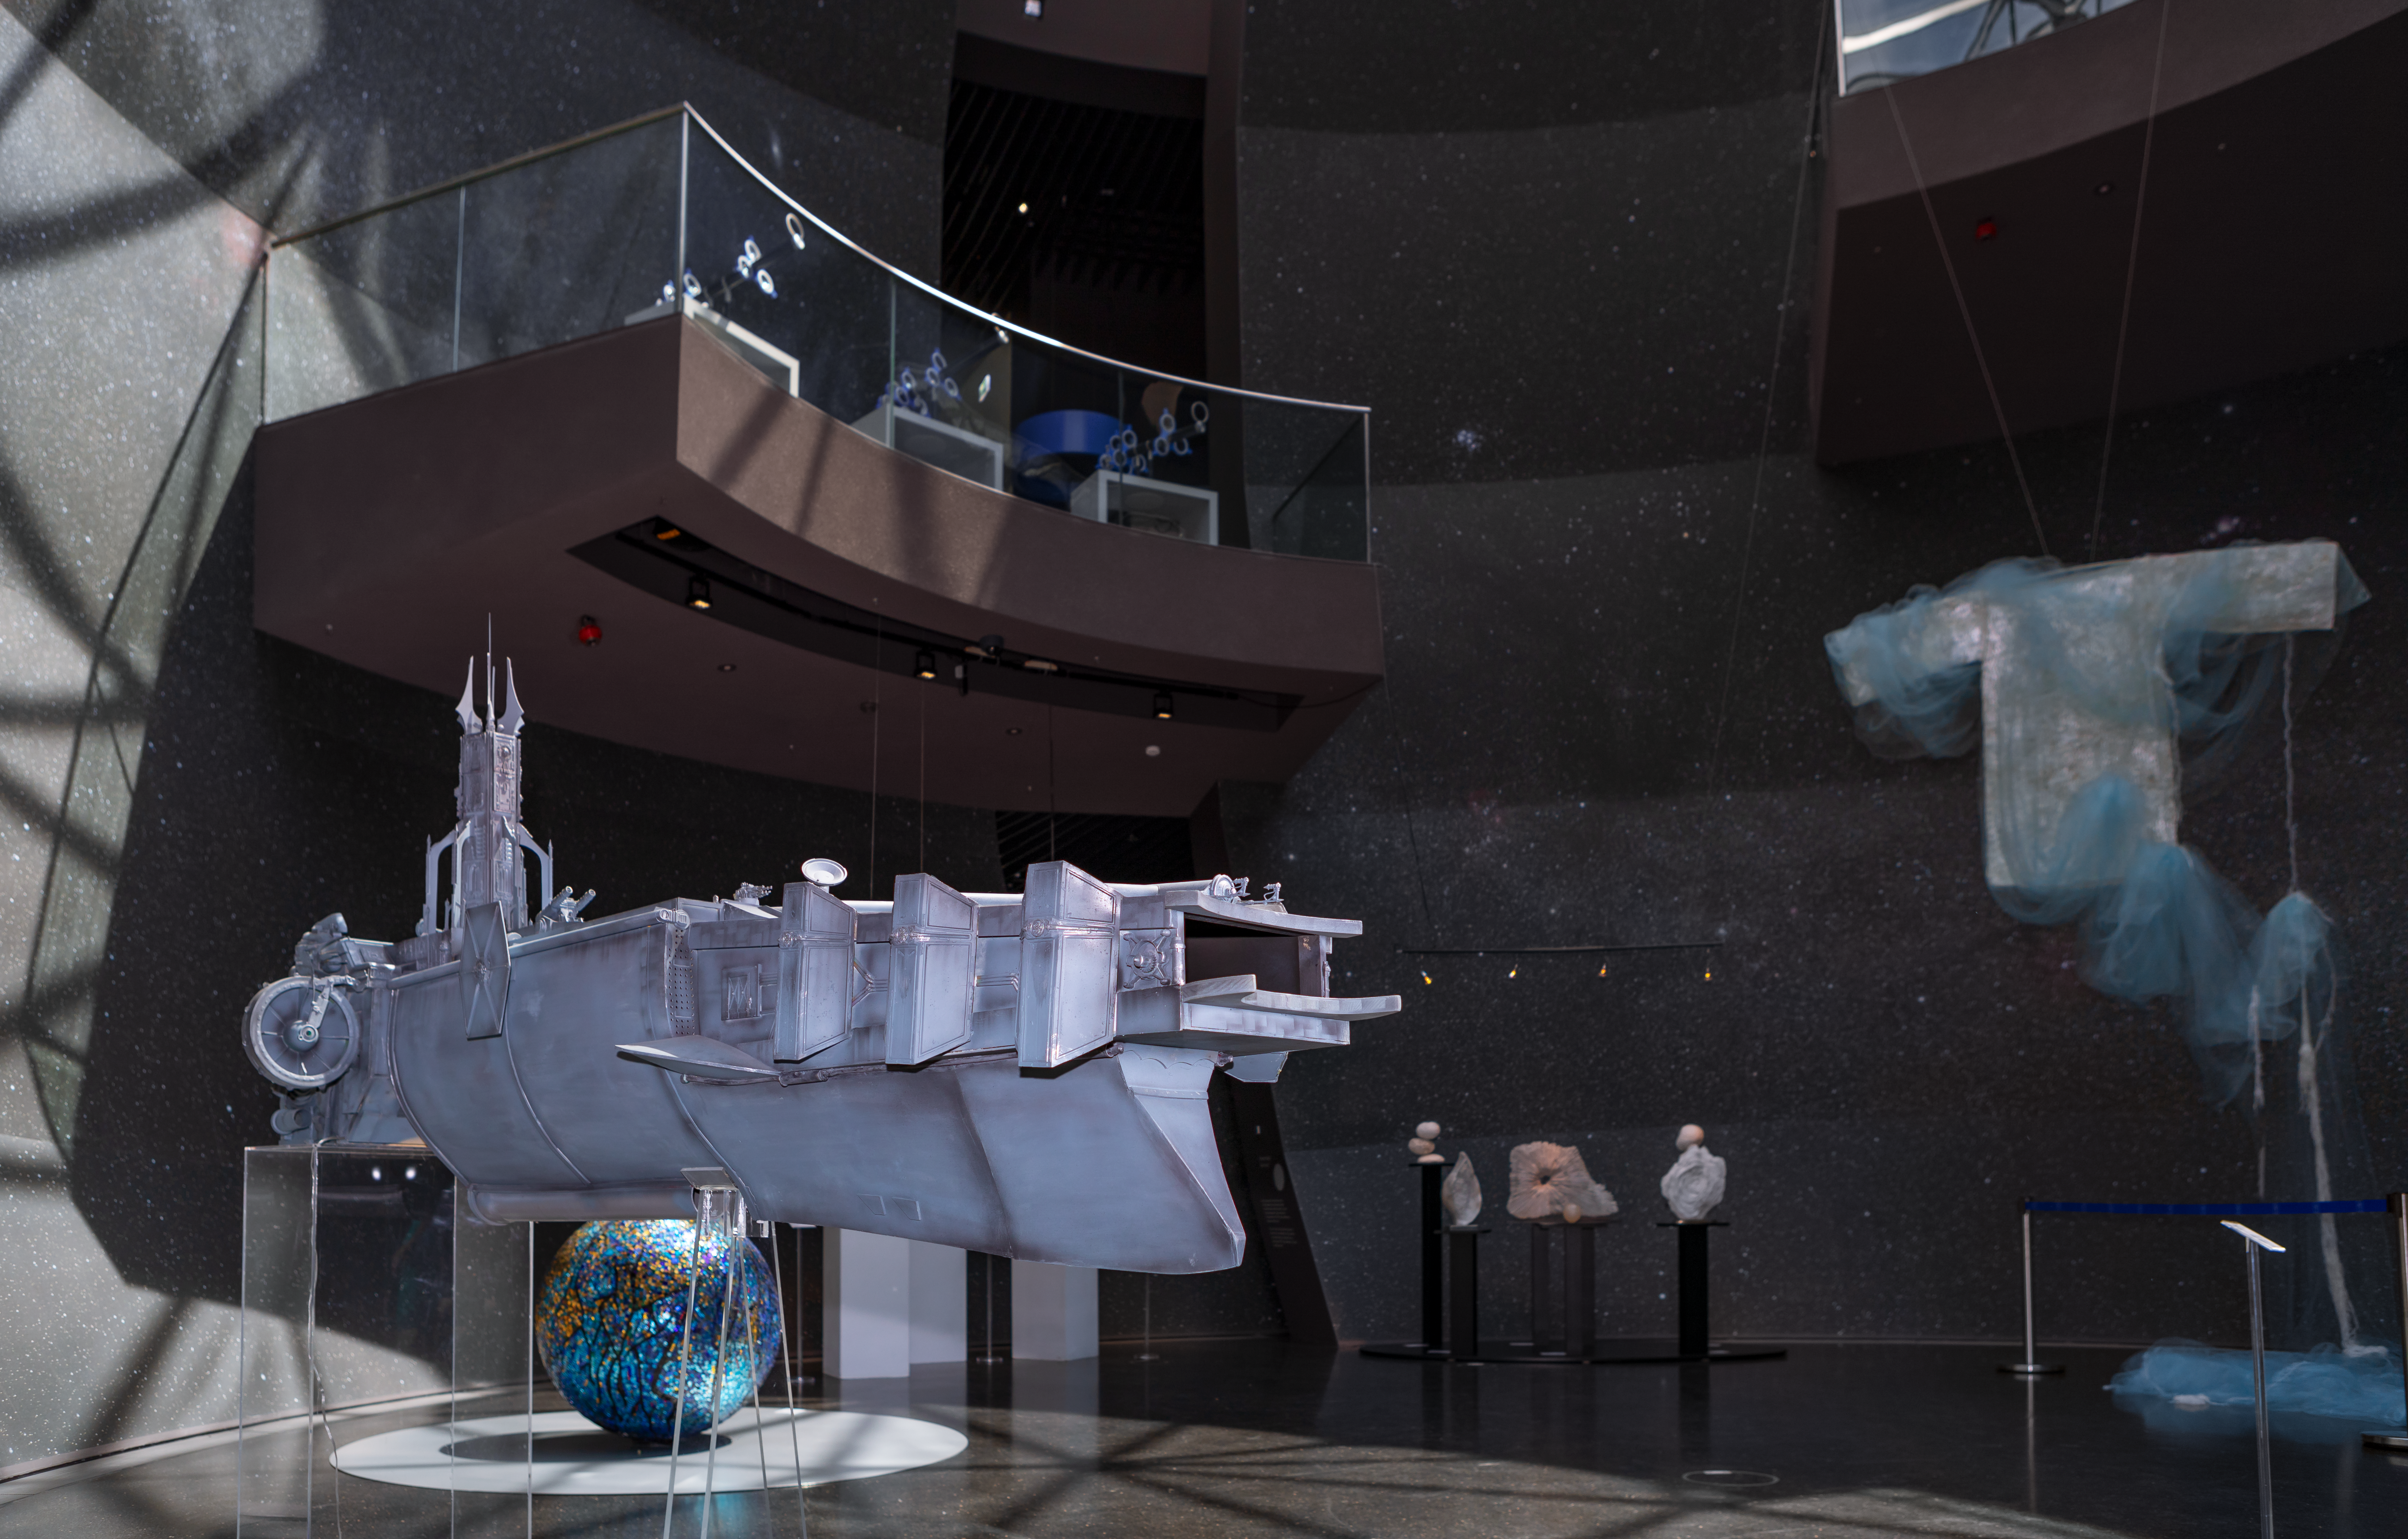

A spaceship among art

This spaceship created by Marco Bolognesi is displayed in the ESO Supernova Planetarium & Visitor Centre as part of the Our Place in Space exhibition.

The exhibition will be on display from 17 May to 2 September 2018 and will showcase art and science inspired by the spectacular images of the NASA/ESA Hubble Space Telescope.

Credit: ESO/M. Zamani